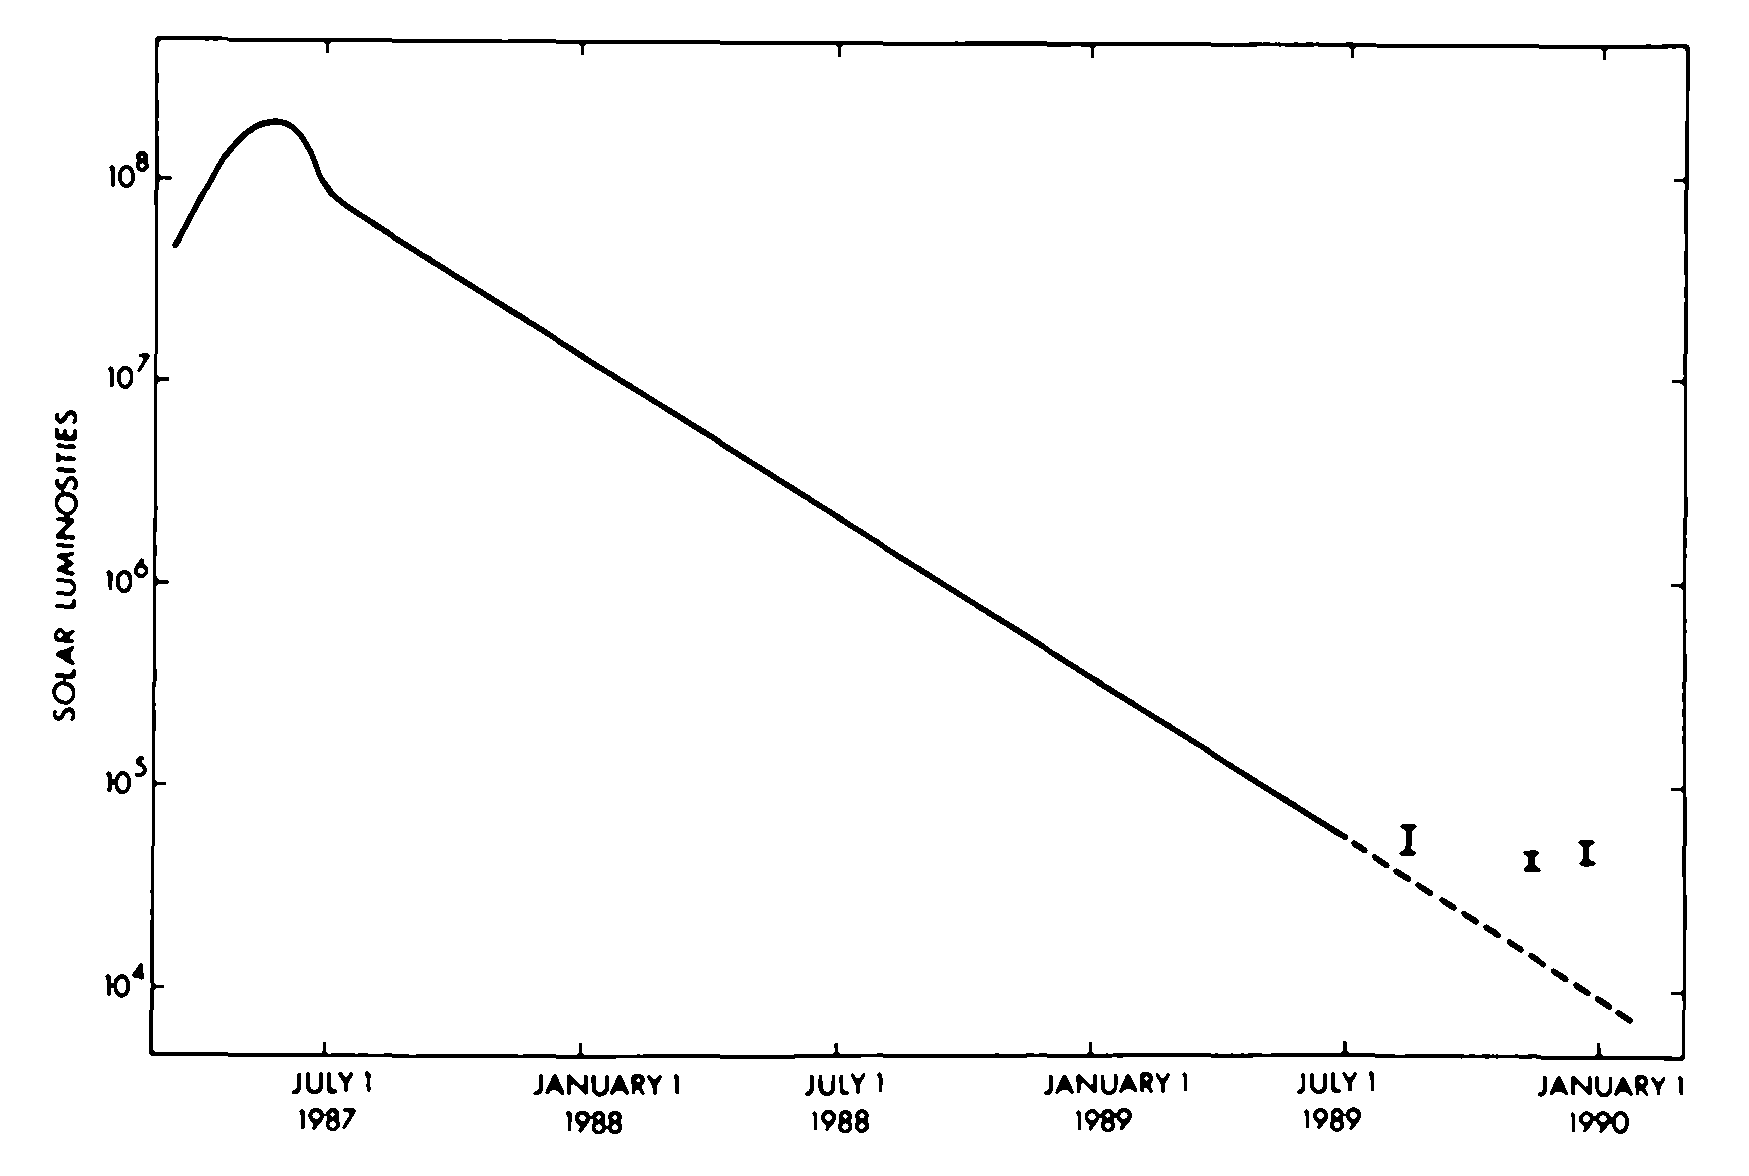

The lightcurve of Supernova 1987A

The lightcurve of Supernova 1987A. This schematic diagramme shows the "light curve'' of Supernova 1987A in the Large Magellanic Cloud, that is the change of brightness with time.

Credit: ESO